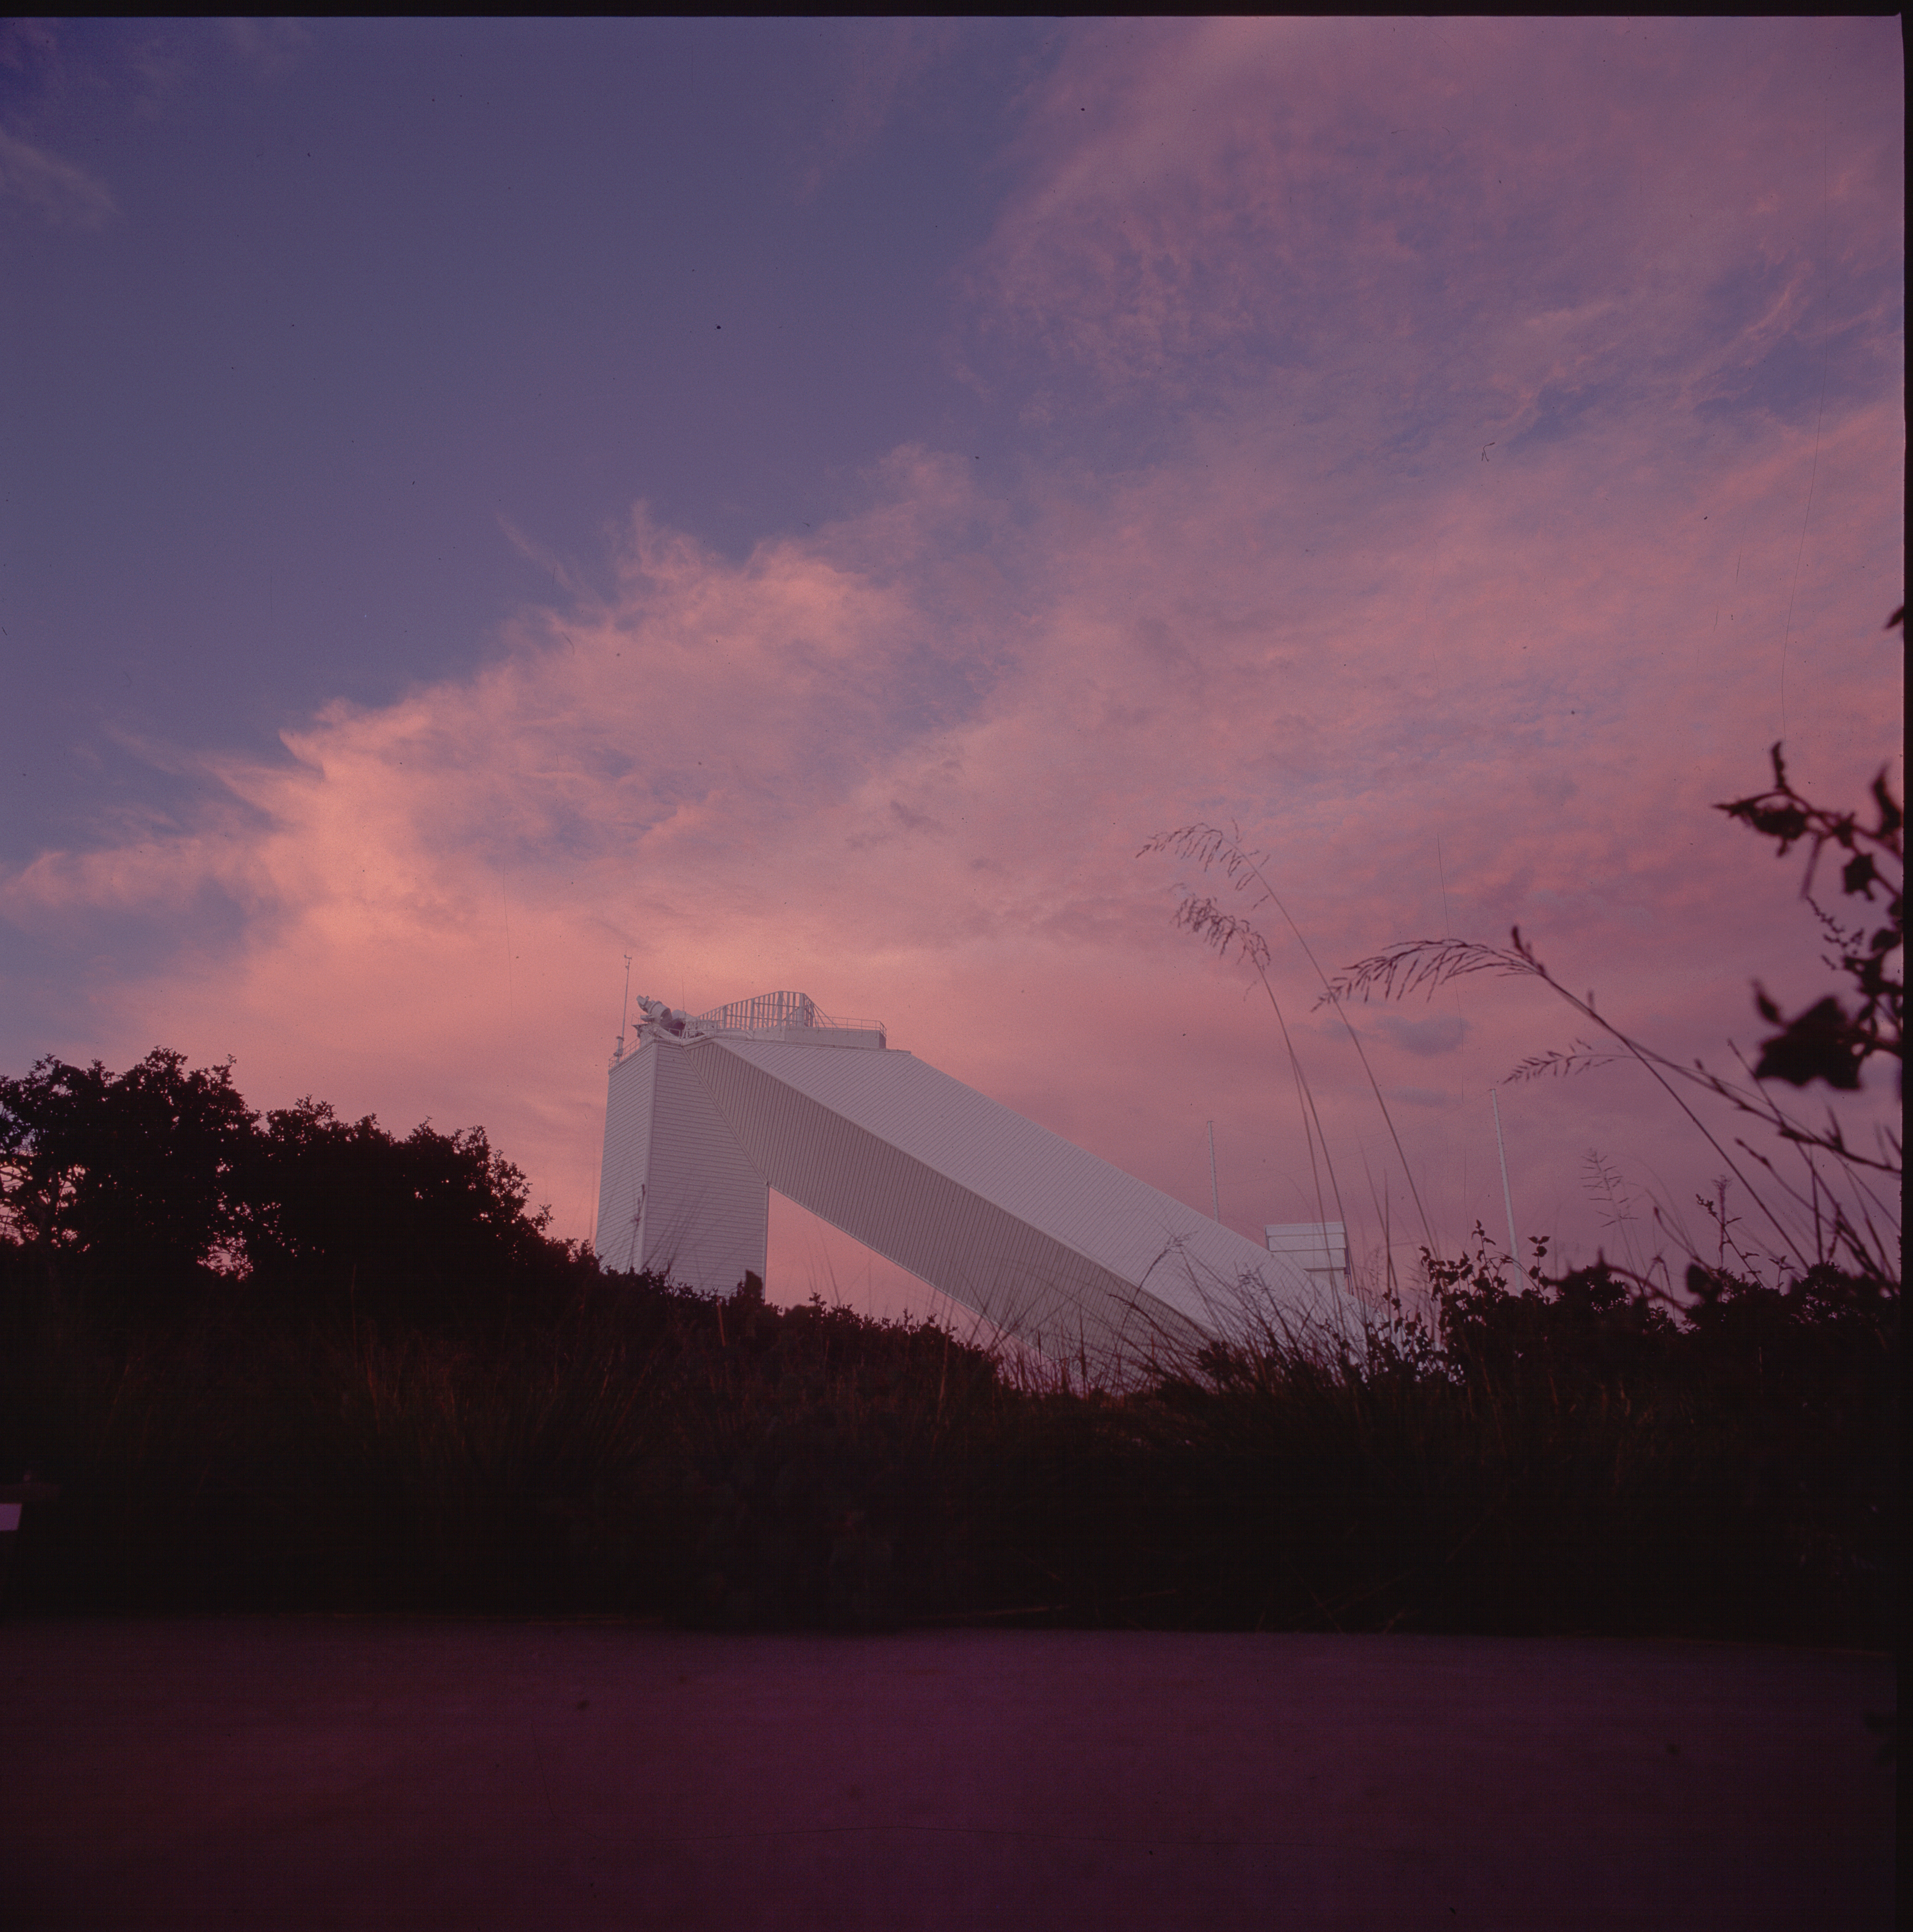

McMath-Pierce at dawn

The McMath-Pierce Solar Facility on Kitt Peak, early one morning. Photograph by Dr Bill Livingston.

Credit: Bill Livingston/NSO/AURA/NSF